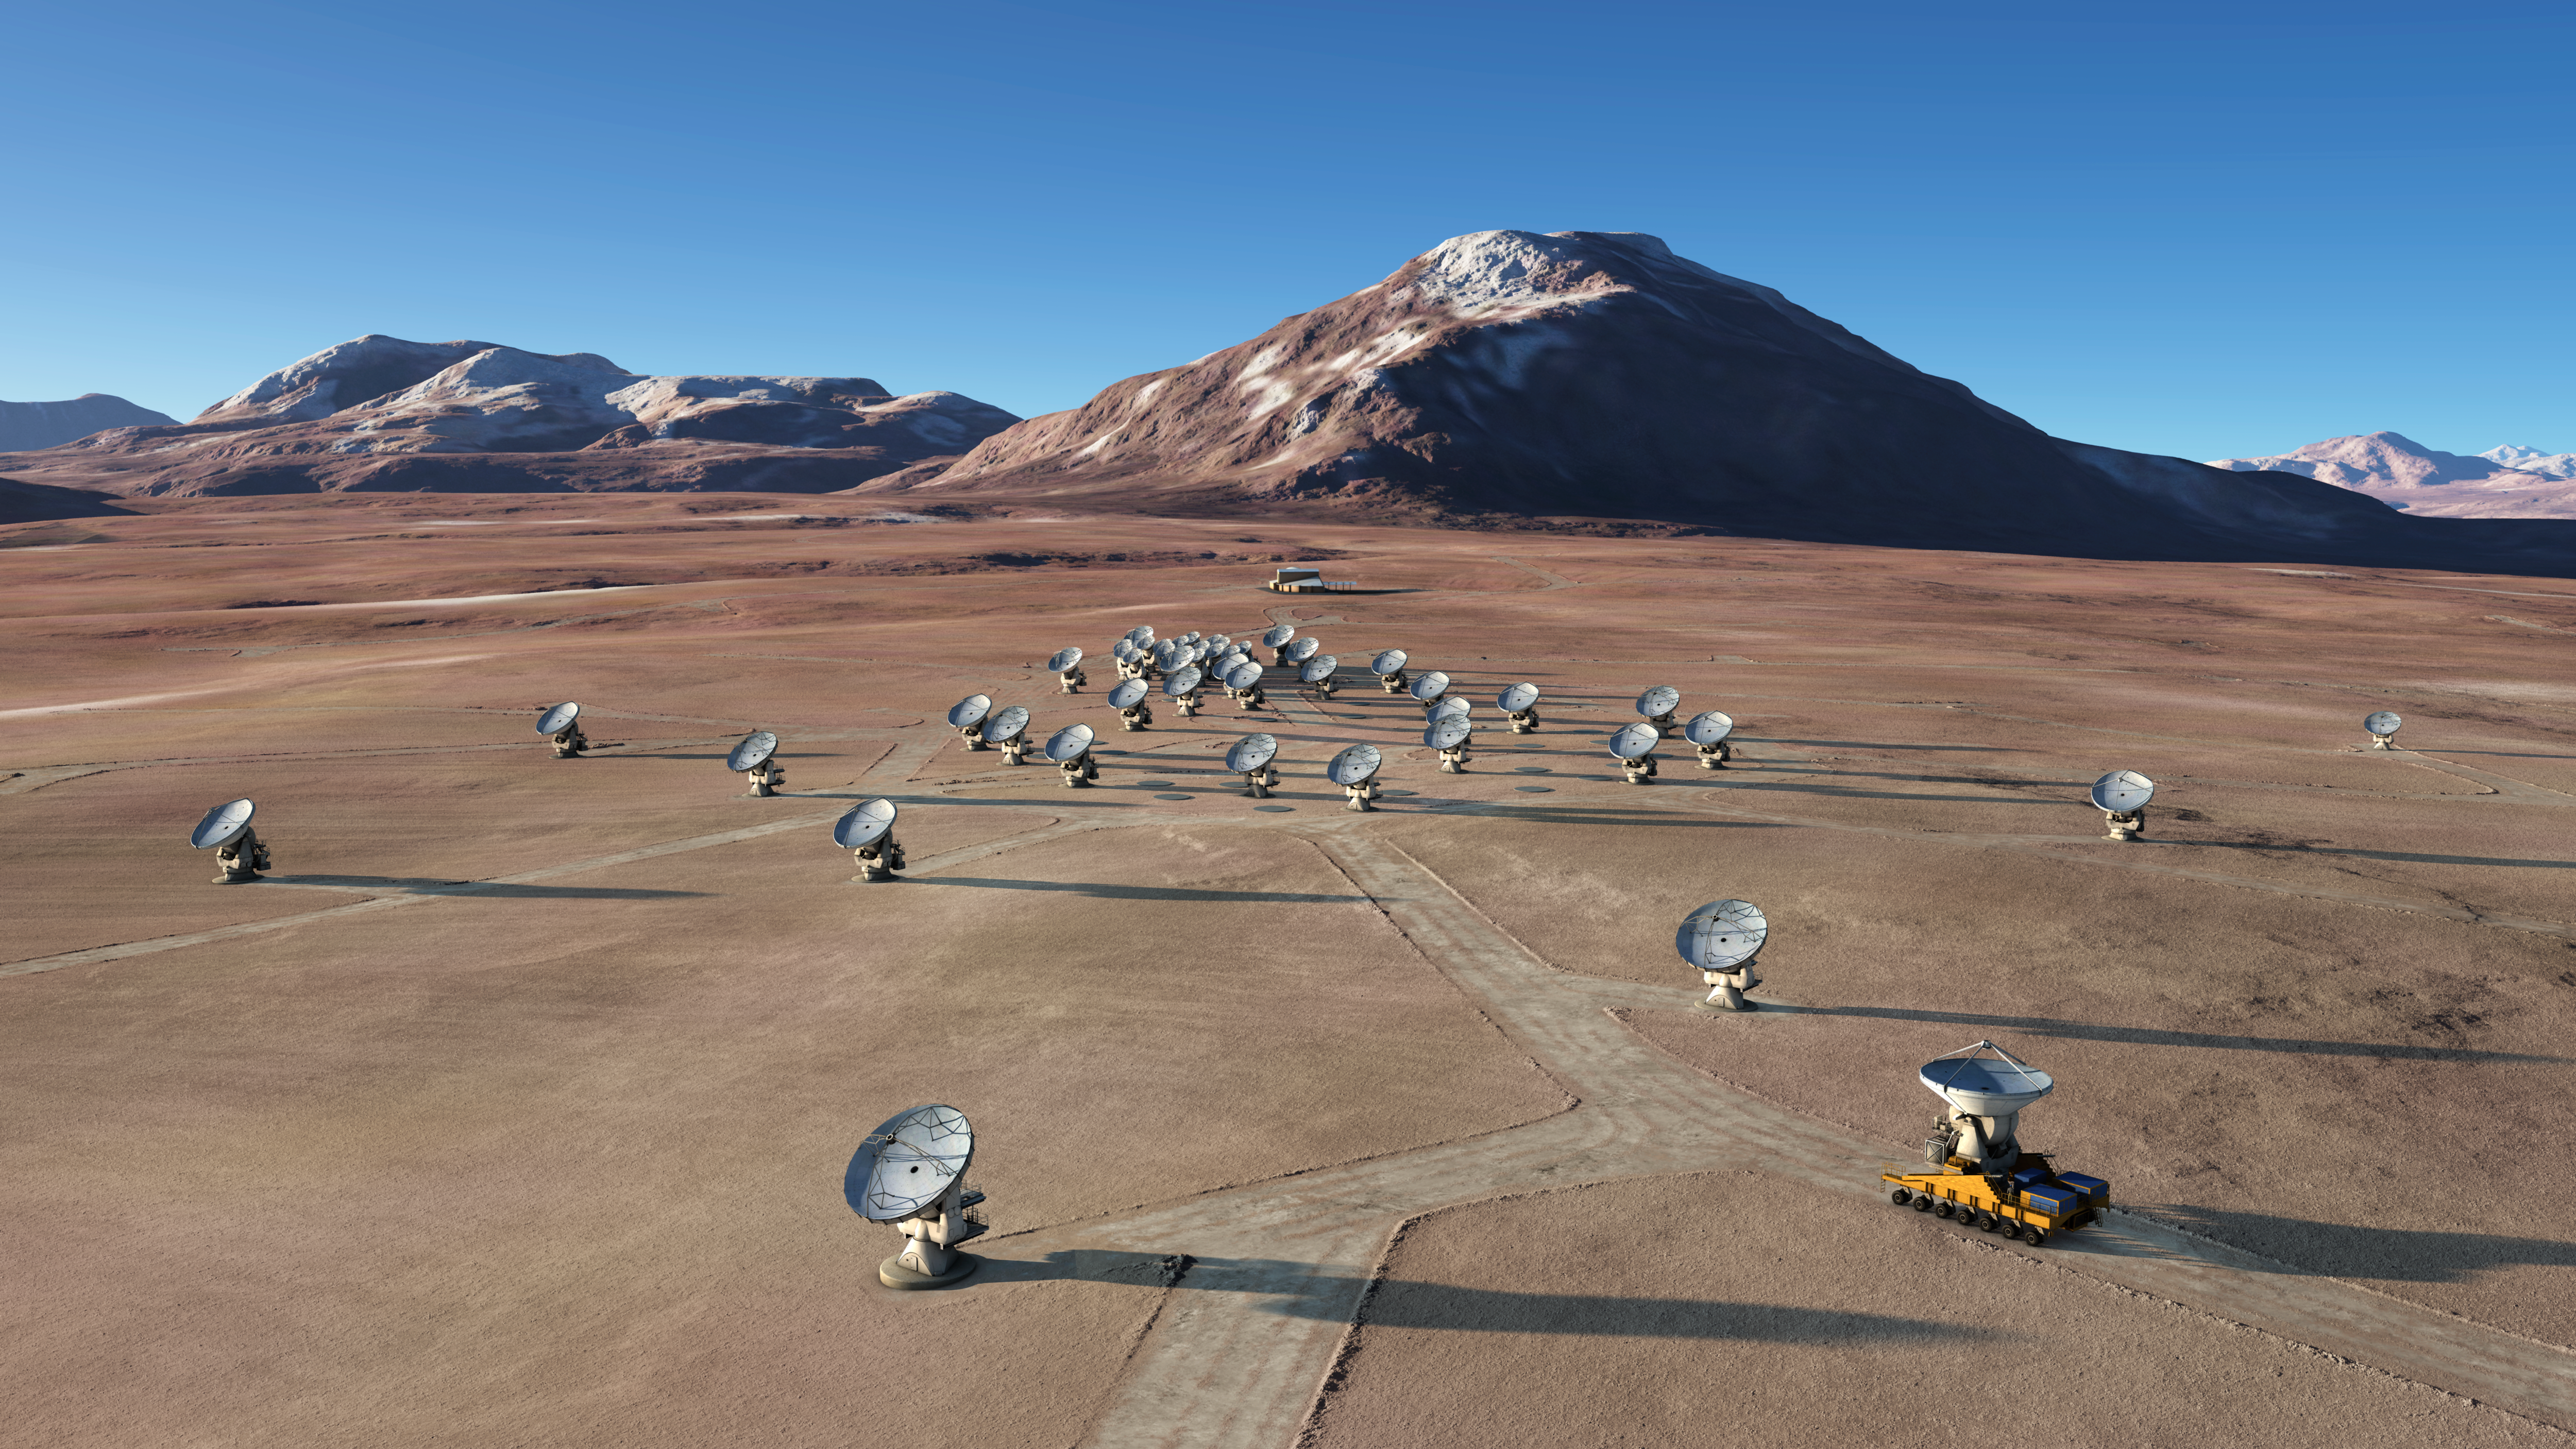

The future ALMA array on Chajnantor (artist’s rendering)

Artist rendering of the Atacama Large Millimeter/submillimeter Array (ALMA), in an extended configuration.

Credit: ALMA (ESO/NAOJ/NRAO)/L. Calçada (ESO)